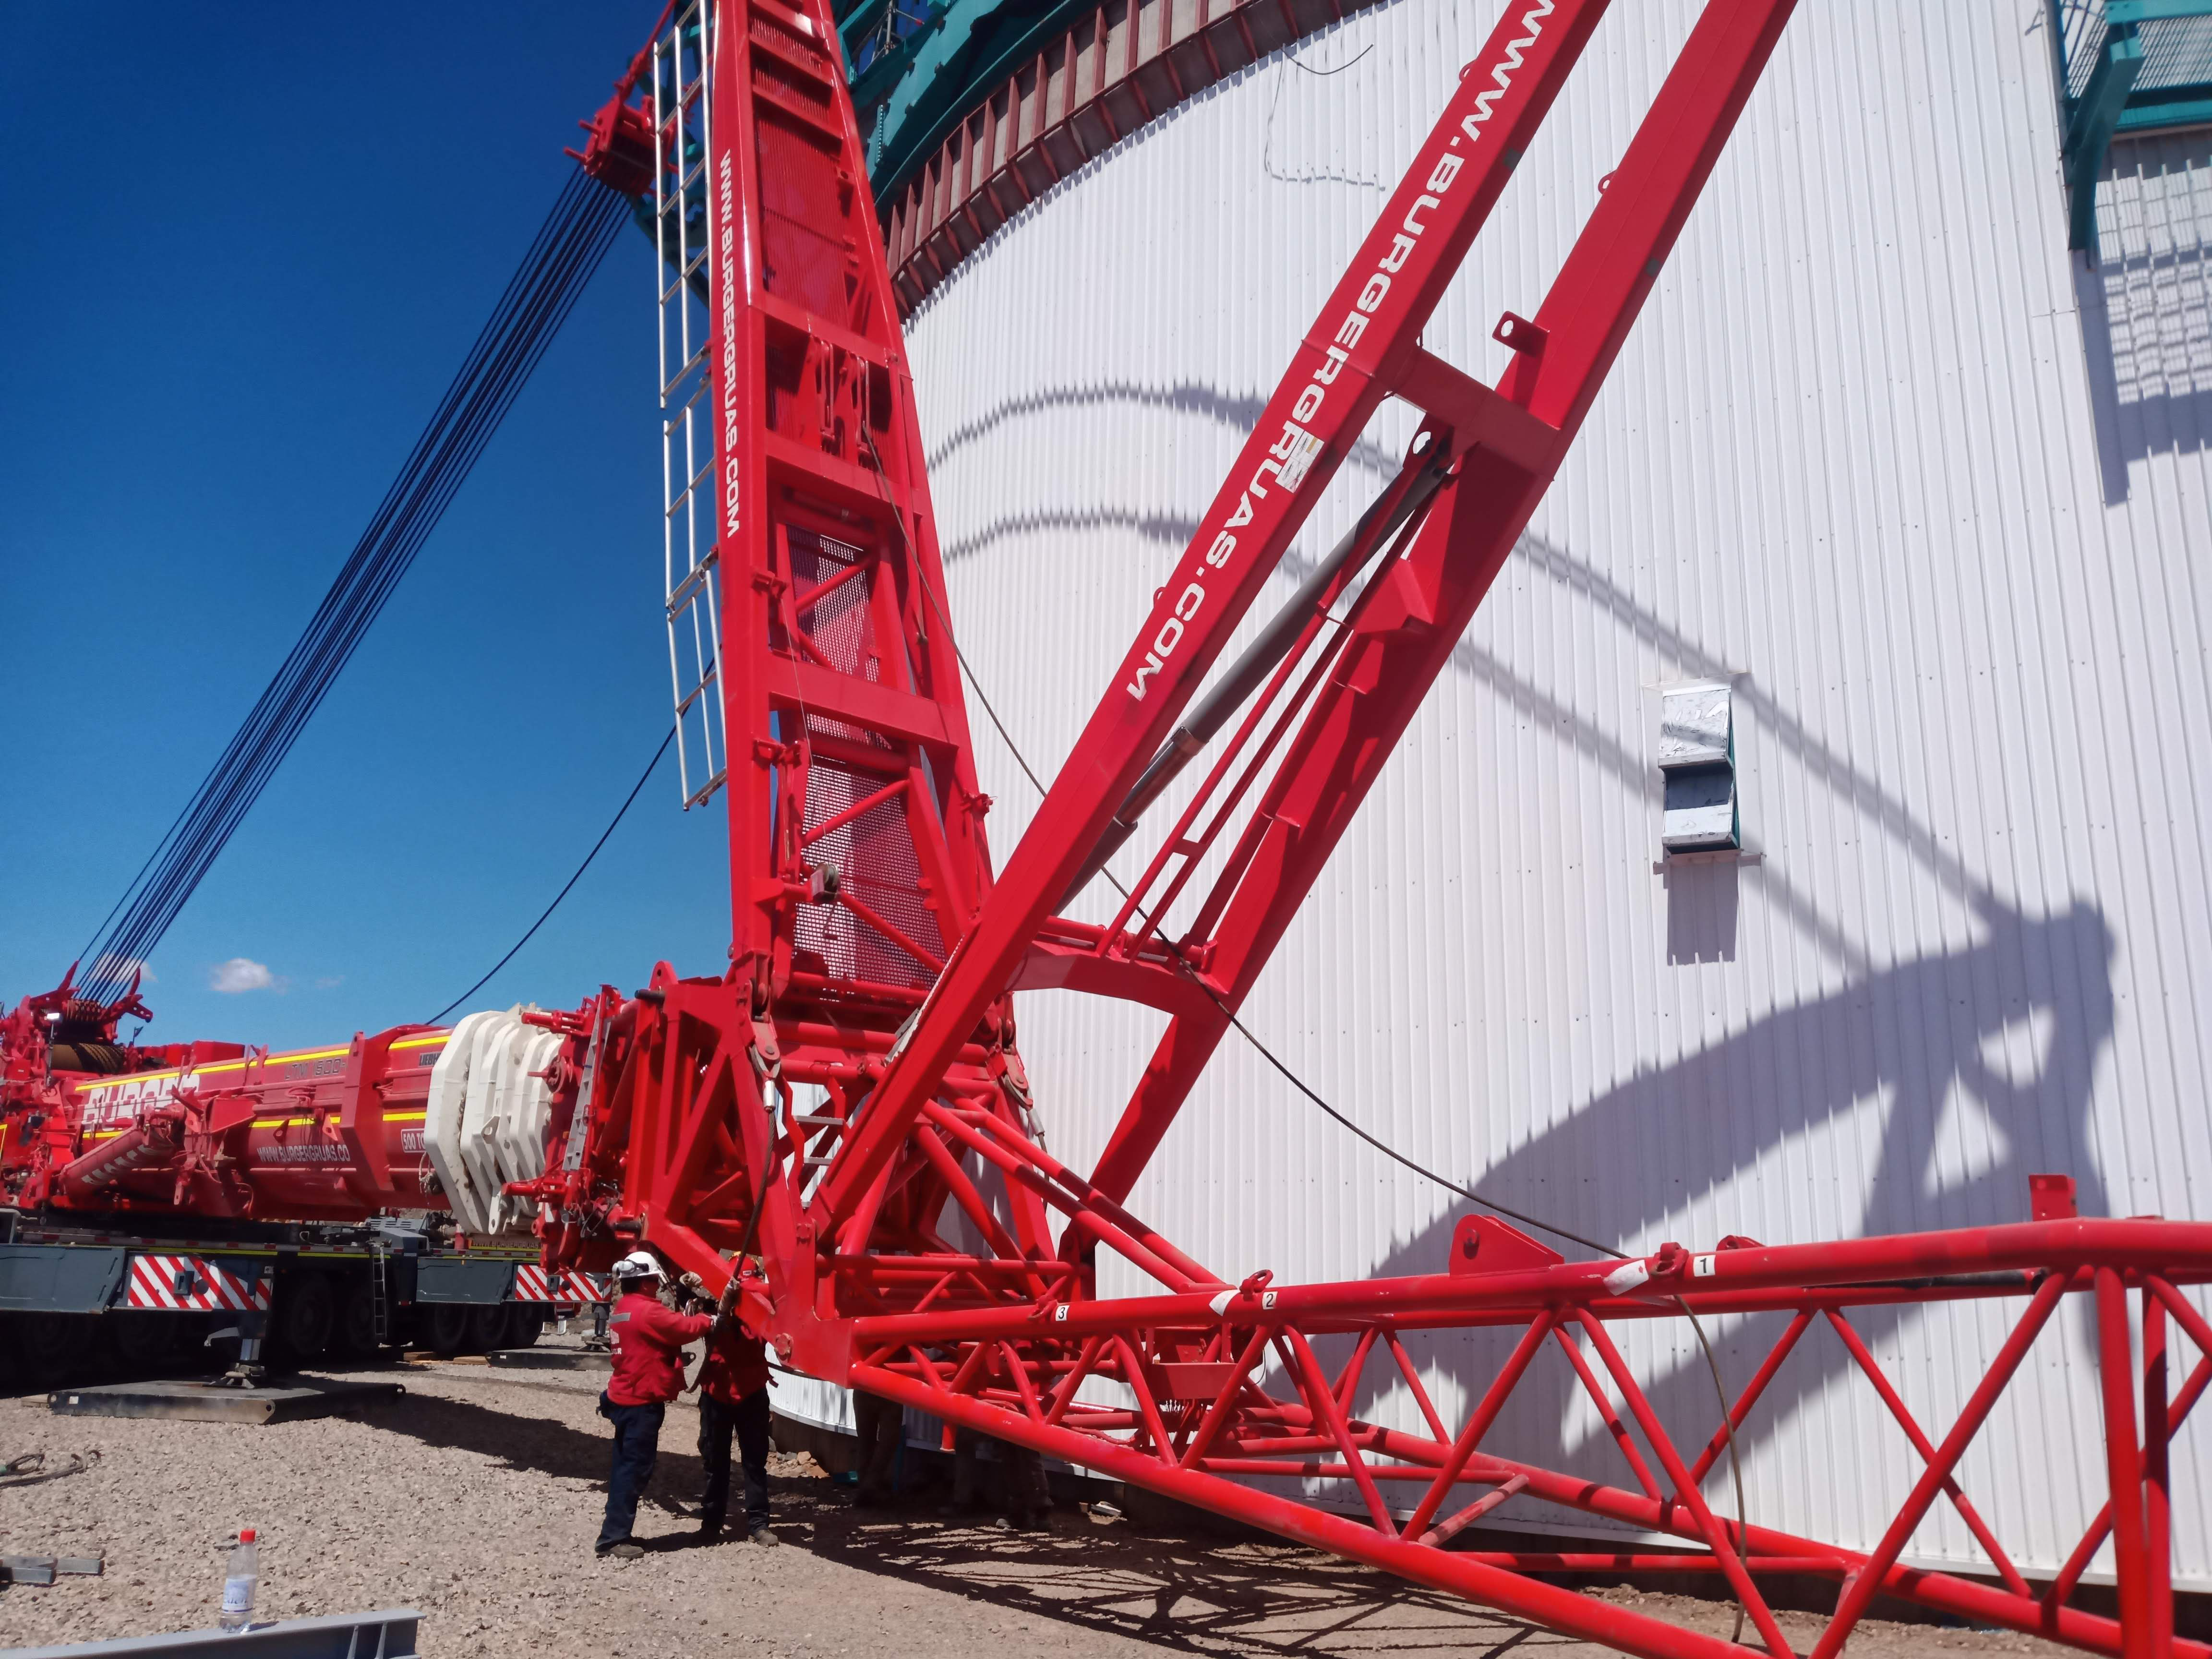

Arrival of 500 t Crane

A huge new crane has arrived on Cerro Pachón—one of the biggest cranes available in Chile! This crane will be used to lift and place heavy loads like the LSST azimuth ring segments and the supports for the Telescope Mount Assembly (TMA).

Credit: Rubin Observatory/NSF/AURA